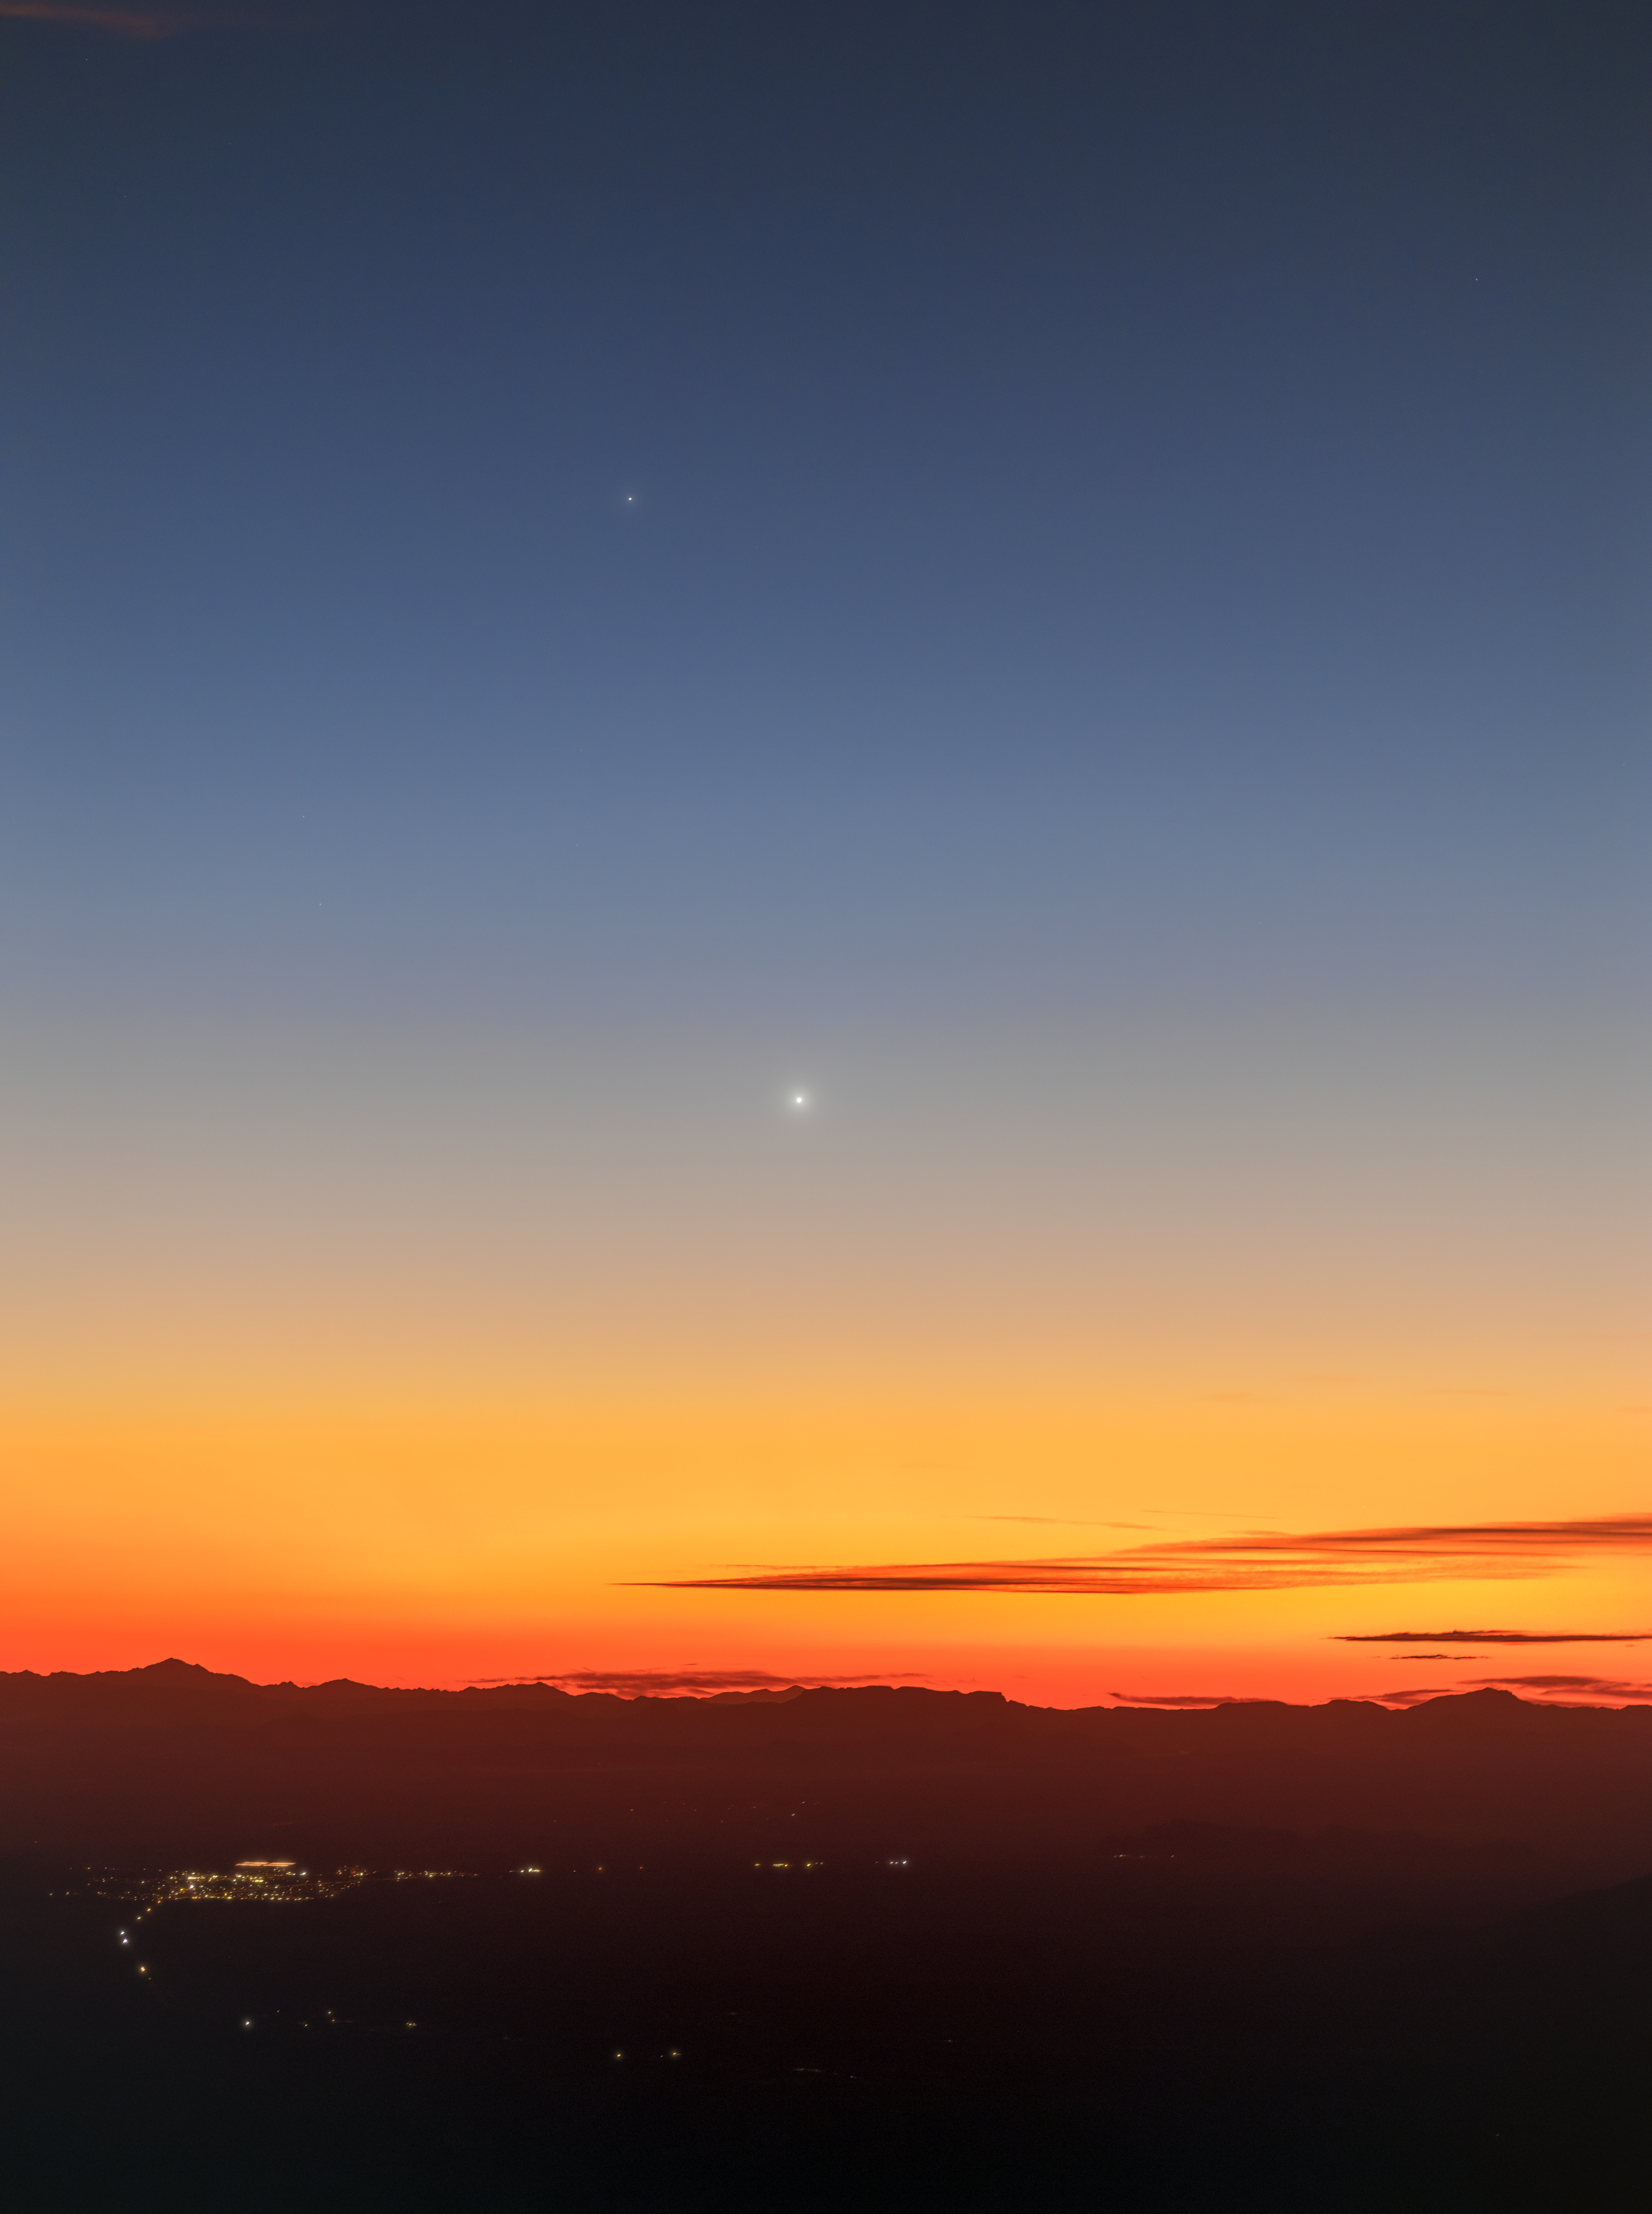

Rare Planetary Parade over Kitt Peak

Toward late February 2026, excitement spread online about an upcoming planetary parade, an alignment in the Solar System where multiple planets are visible in the sky all at once. On 2 March 2026, this photo captured the planetary parade of Saturn, Neptune, Venus, and Mercury. Even in the pristine skies of Arizona above U.S. National Science Foundation (NSF) Kitt Peak National Observatory (KPNO), a Program of NSF NOIRLab, the individual planets were difficult to photograph.

Petr Horálek, an NSF NOIRLab Audiovisual Ambassador, was familiar with the reality of many popularized planetary parade events like this one. He wanted to capture the reality of the sky to better help astronomy enthusiasts conduct their own observations. To do so, he created both this unannotated version and an annotated version. The image shows the faintness of Neptune and how Mercury was nearly overcome by the Sun's fading light over the Sonoran Desert. Saturn, the second-largest planet in the Solar System, is still relatively faint compared to the ‘morning star’ Venus.

Astrophotographers looking to capture a similar planetary parade can prepare for October 2028, but those wanting to see a closer cluster of five planets will have to plan for September 2040.

Credit: KPNO/NOIRLab/NSF/AURA/P. Horálek (Institute of Physics in Opava)